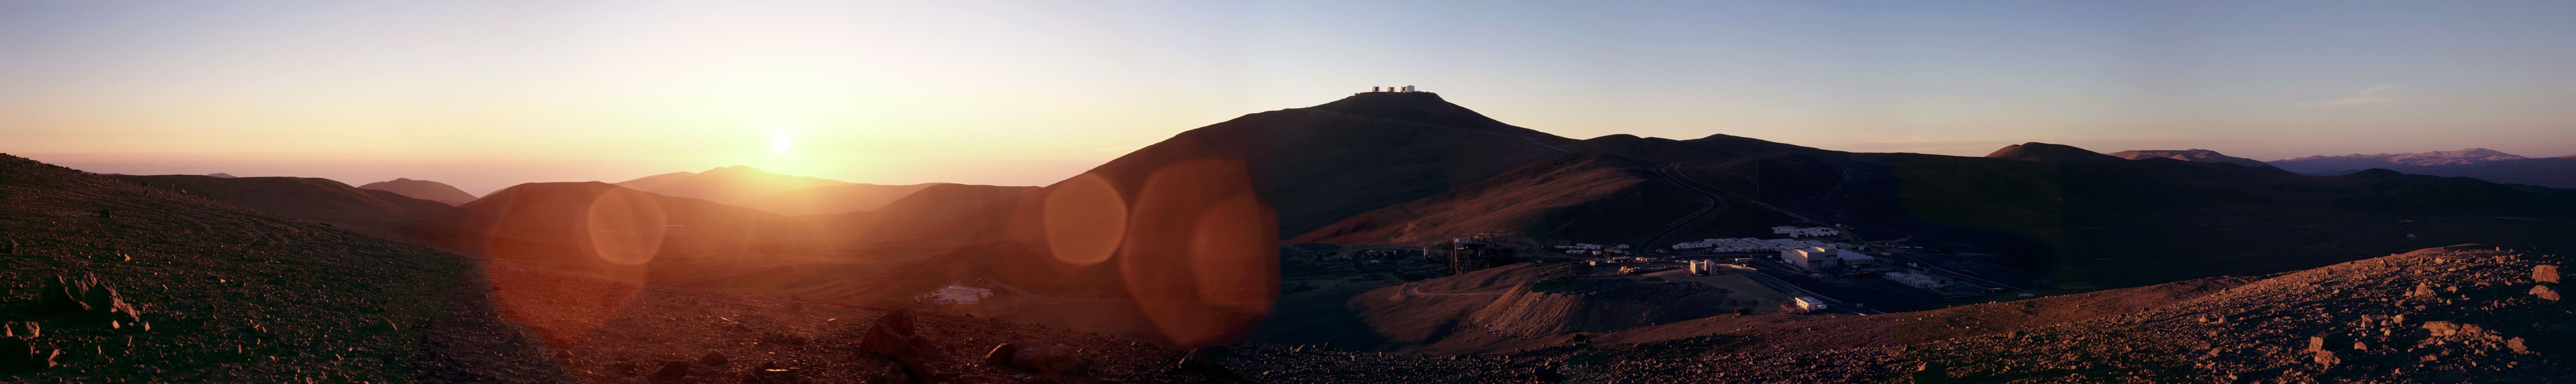

Panoramic view of the Paranal area*

Panoramic sunset view of the ESO Paranal Observatory - home of the world's largest optical/infrared telescope, the Very Large Telescope (VLT) .

Credit: ESO/H.H.Heyer